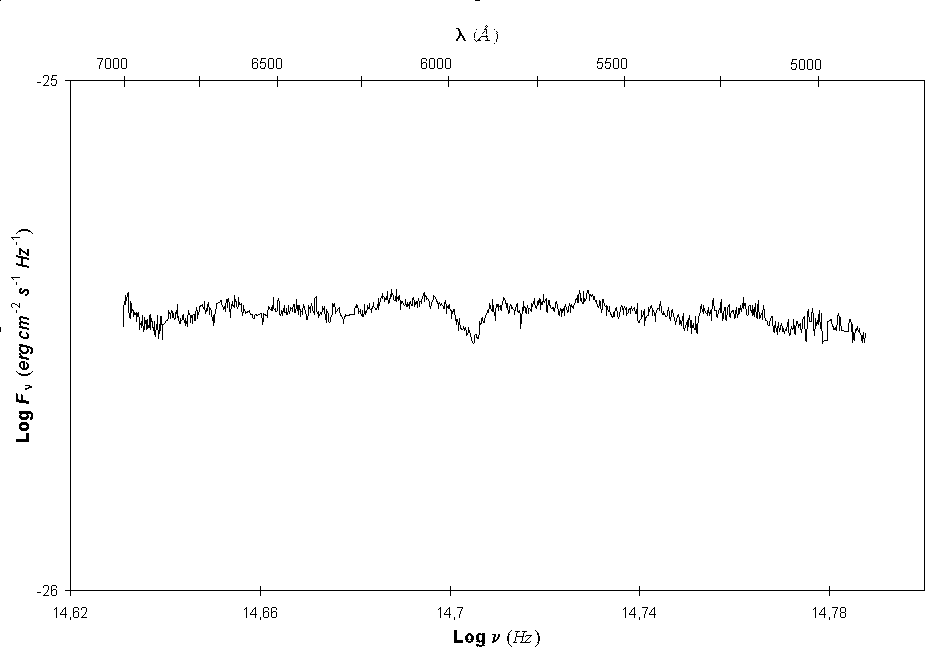

Spectrum of Crab Pulsar

The graph shows the spectrum of the Crab Pulsar, as observed with the ESO 3.5-m New Technology Telescope with the EMMI instrument and described in this Press Release. It extends over the wavelength interval 5000-7000 A, that is, from blue to red light. The ordinate indicates the intensity of the light (flux); it is in logarithmic units and the full interval (from -26 to -25) corresponds to a factor of 10. As can be seen, the spectrum is very `flat' over the entire range. The mentioned absorption `dip' is clearly seen in the middle of the range, near 5900 A.

Credit: This graph accompanies ESO Press Release 16/95 (20 November 1995). It may be reproduced, if credit is given to the European Southern Observatory.